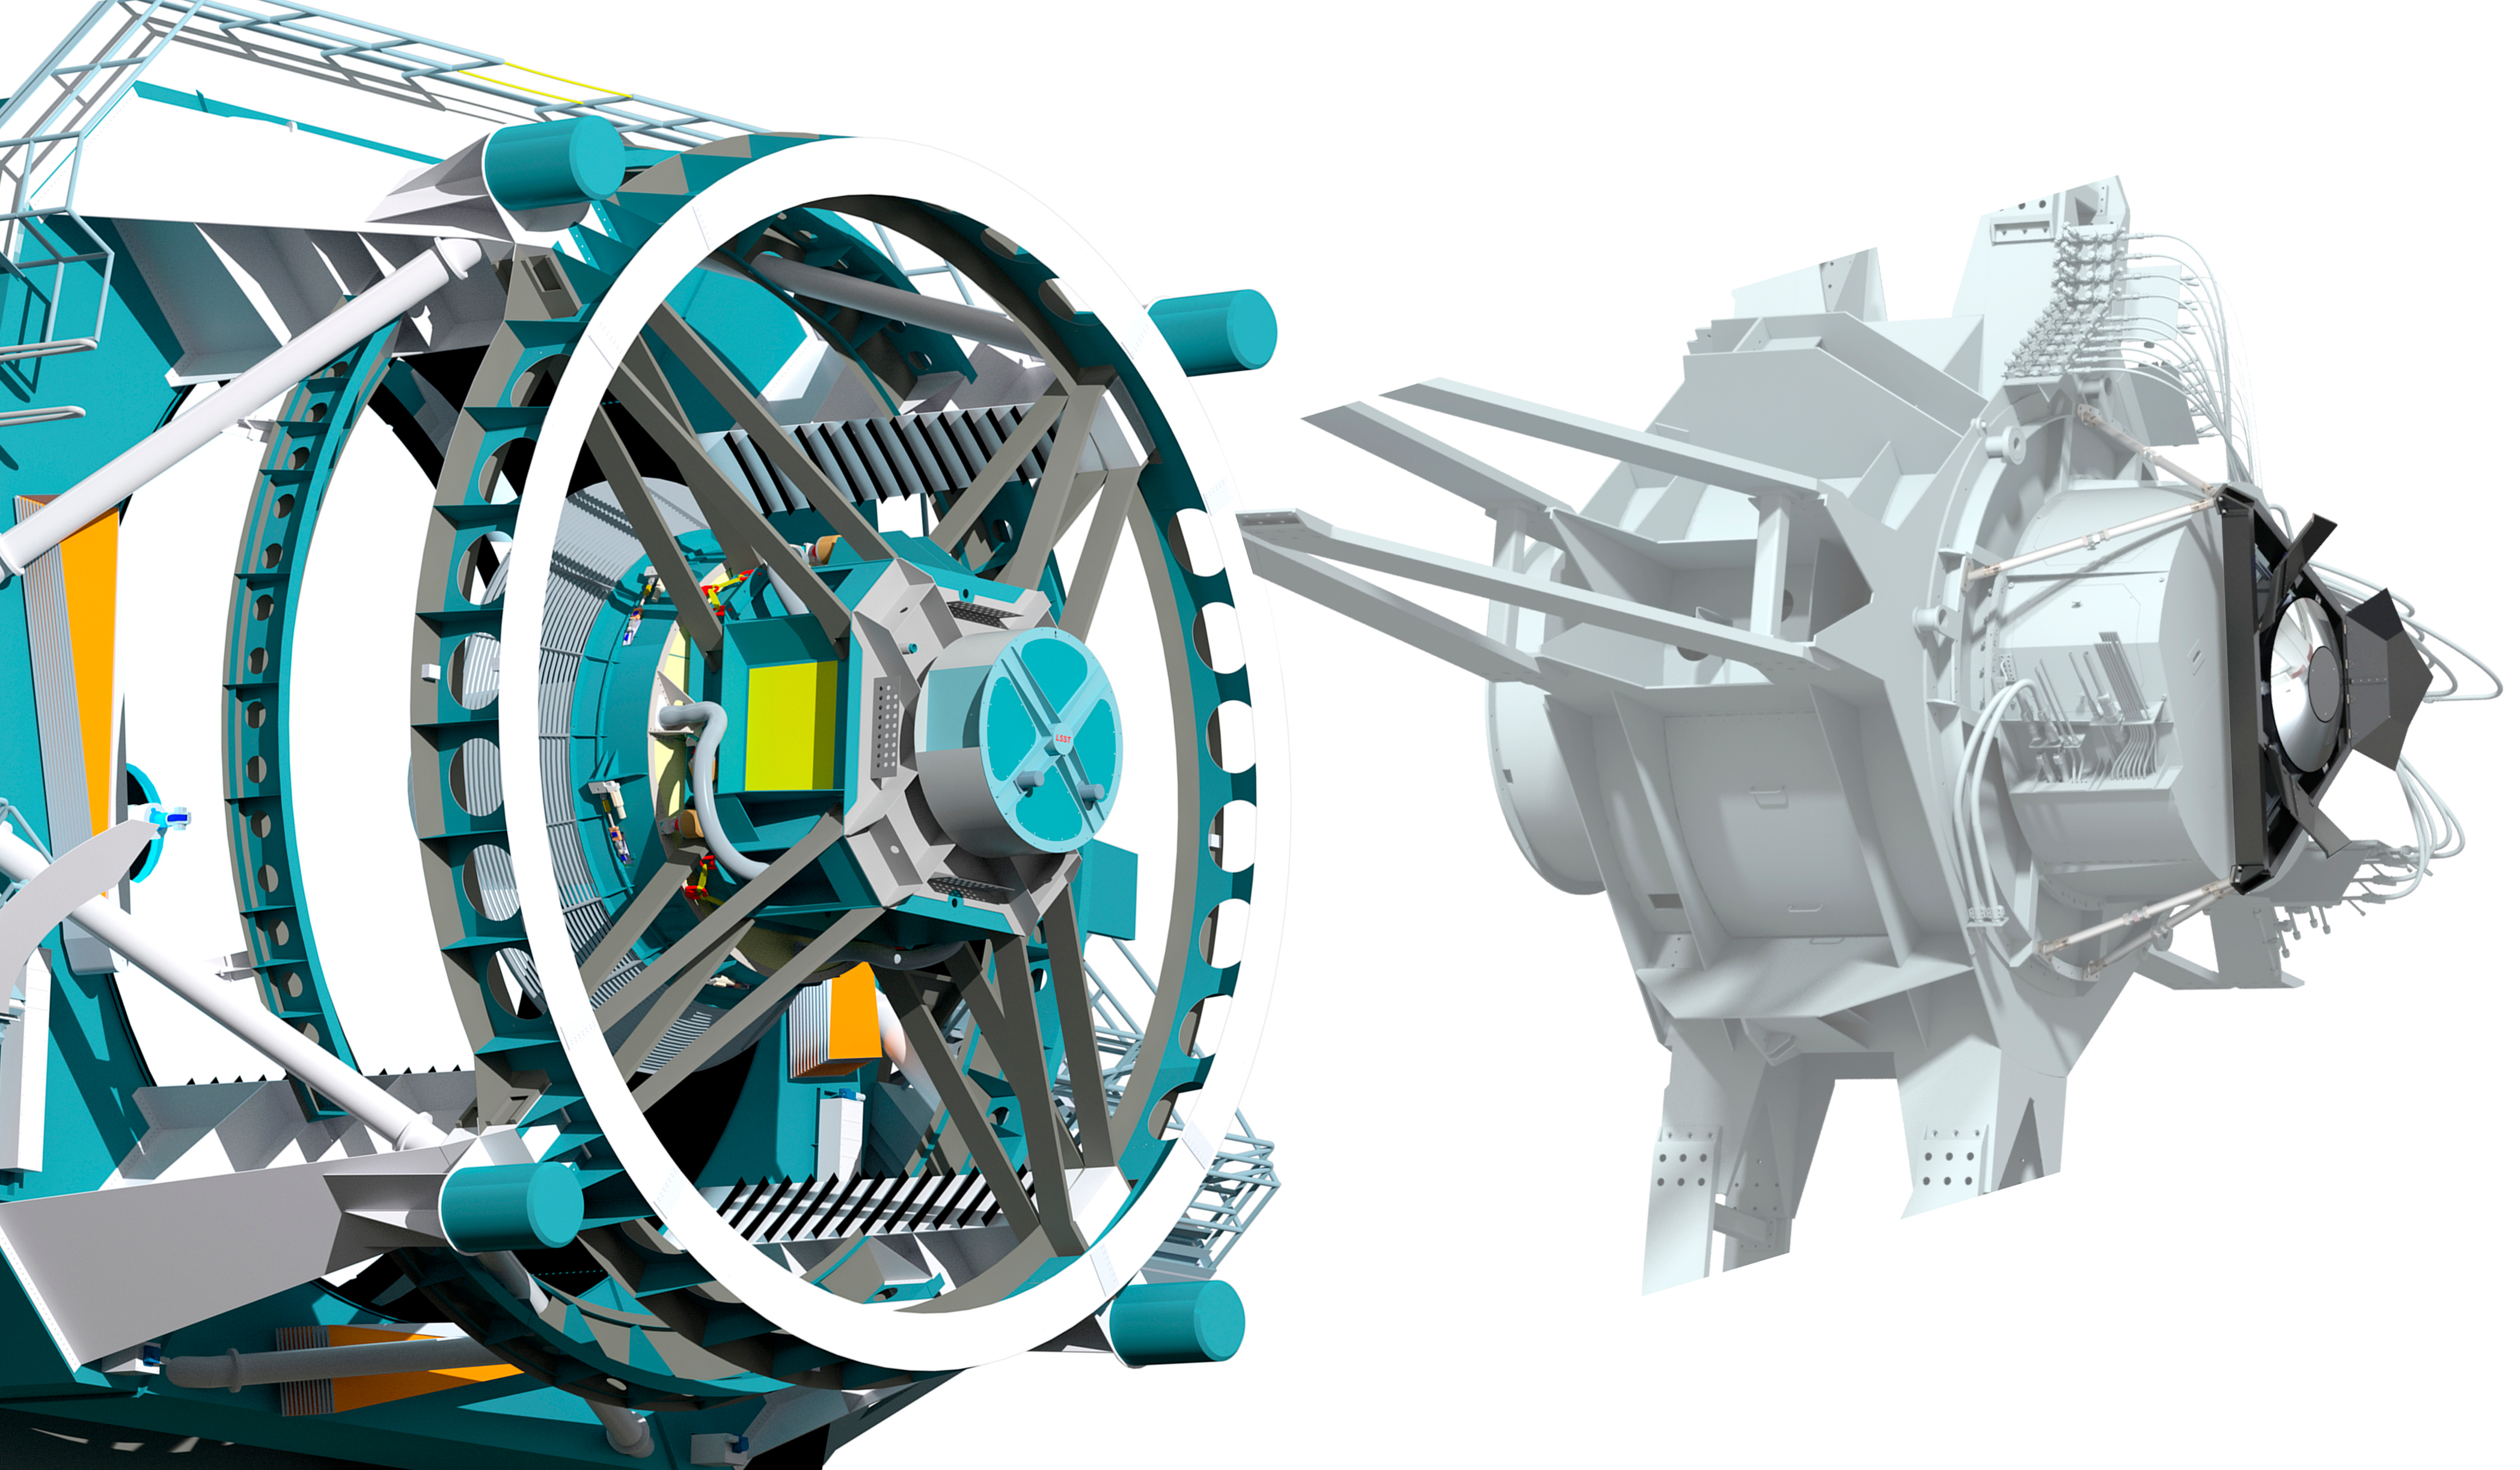

Calibration Screen Reflector

This drawing shows the calibration reflector mounted on the top end of the telescope.

Credit: Vera C. Rubin Observatory/ NOIRLab/NSF/AURA